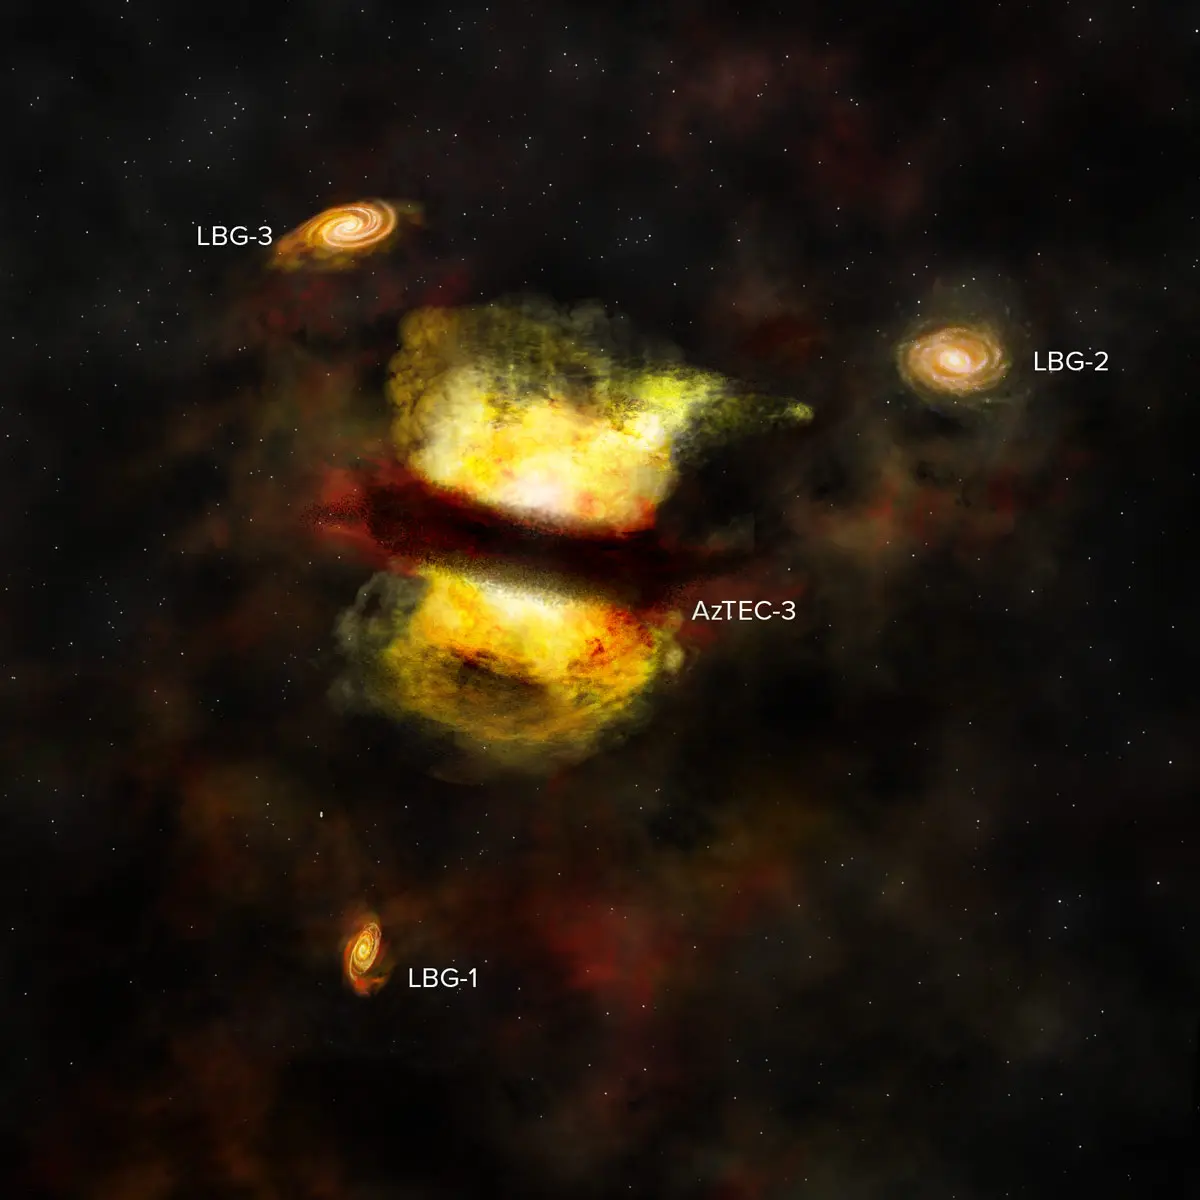

Artist’s impression of the protocluster observed by ALMA.

Artist’s impression of the protocluster observed by ALMA. It shows the central starburst galaxy AzTEC-3 along with its labeled cohorts of smaller, less active galaxies. New ALMA observations suggest that AzTEC-3 recently merged with another young galaxy and that the whole system represents the first steps toward forming a galaxy cluster. |.

Credit: B. Saxton (NRAO/AUI/NSF)